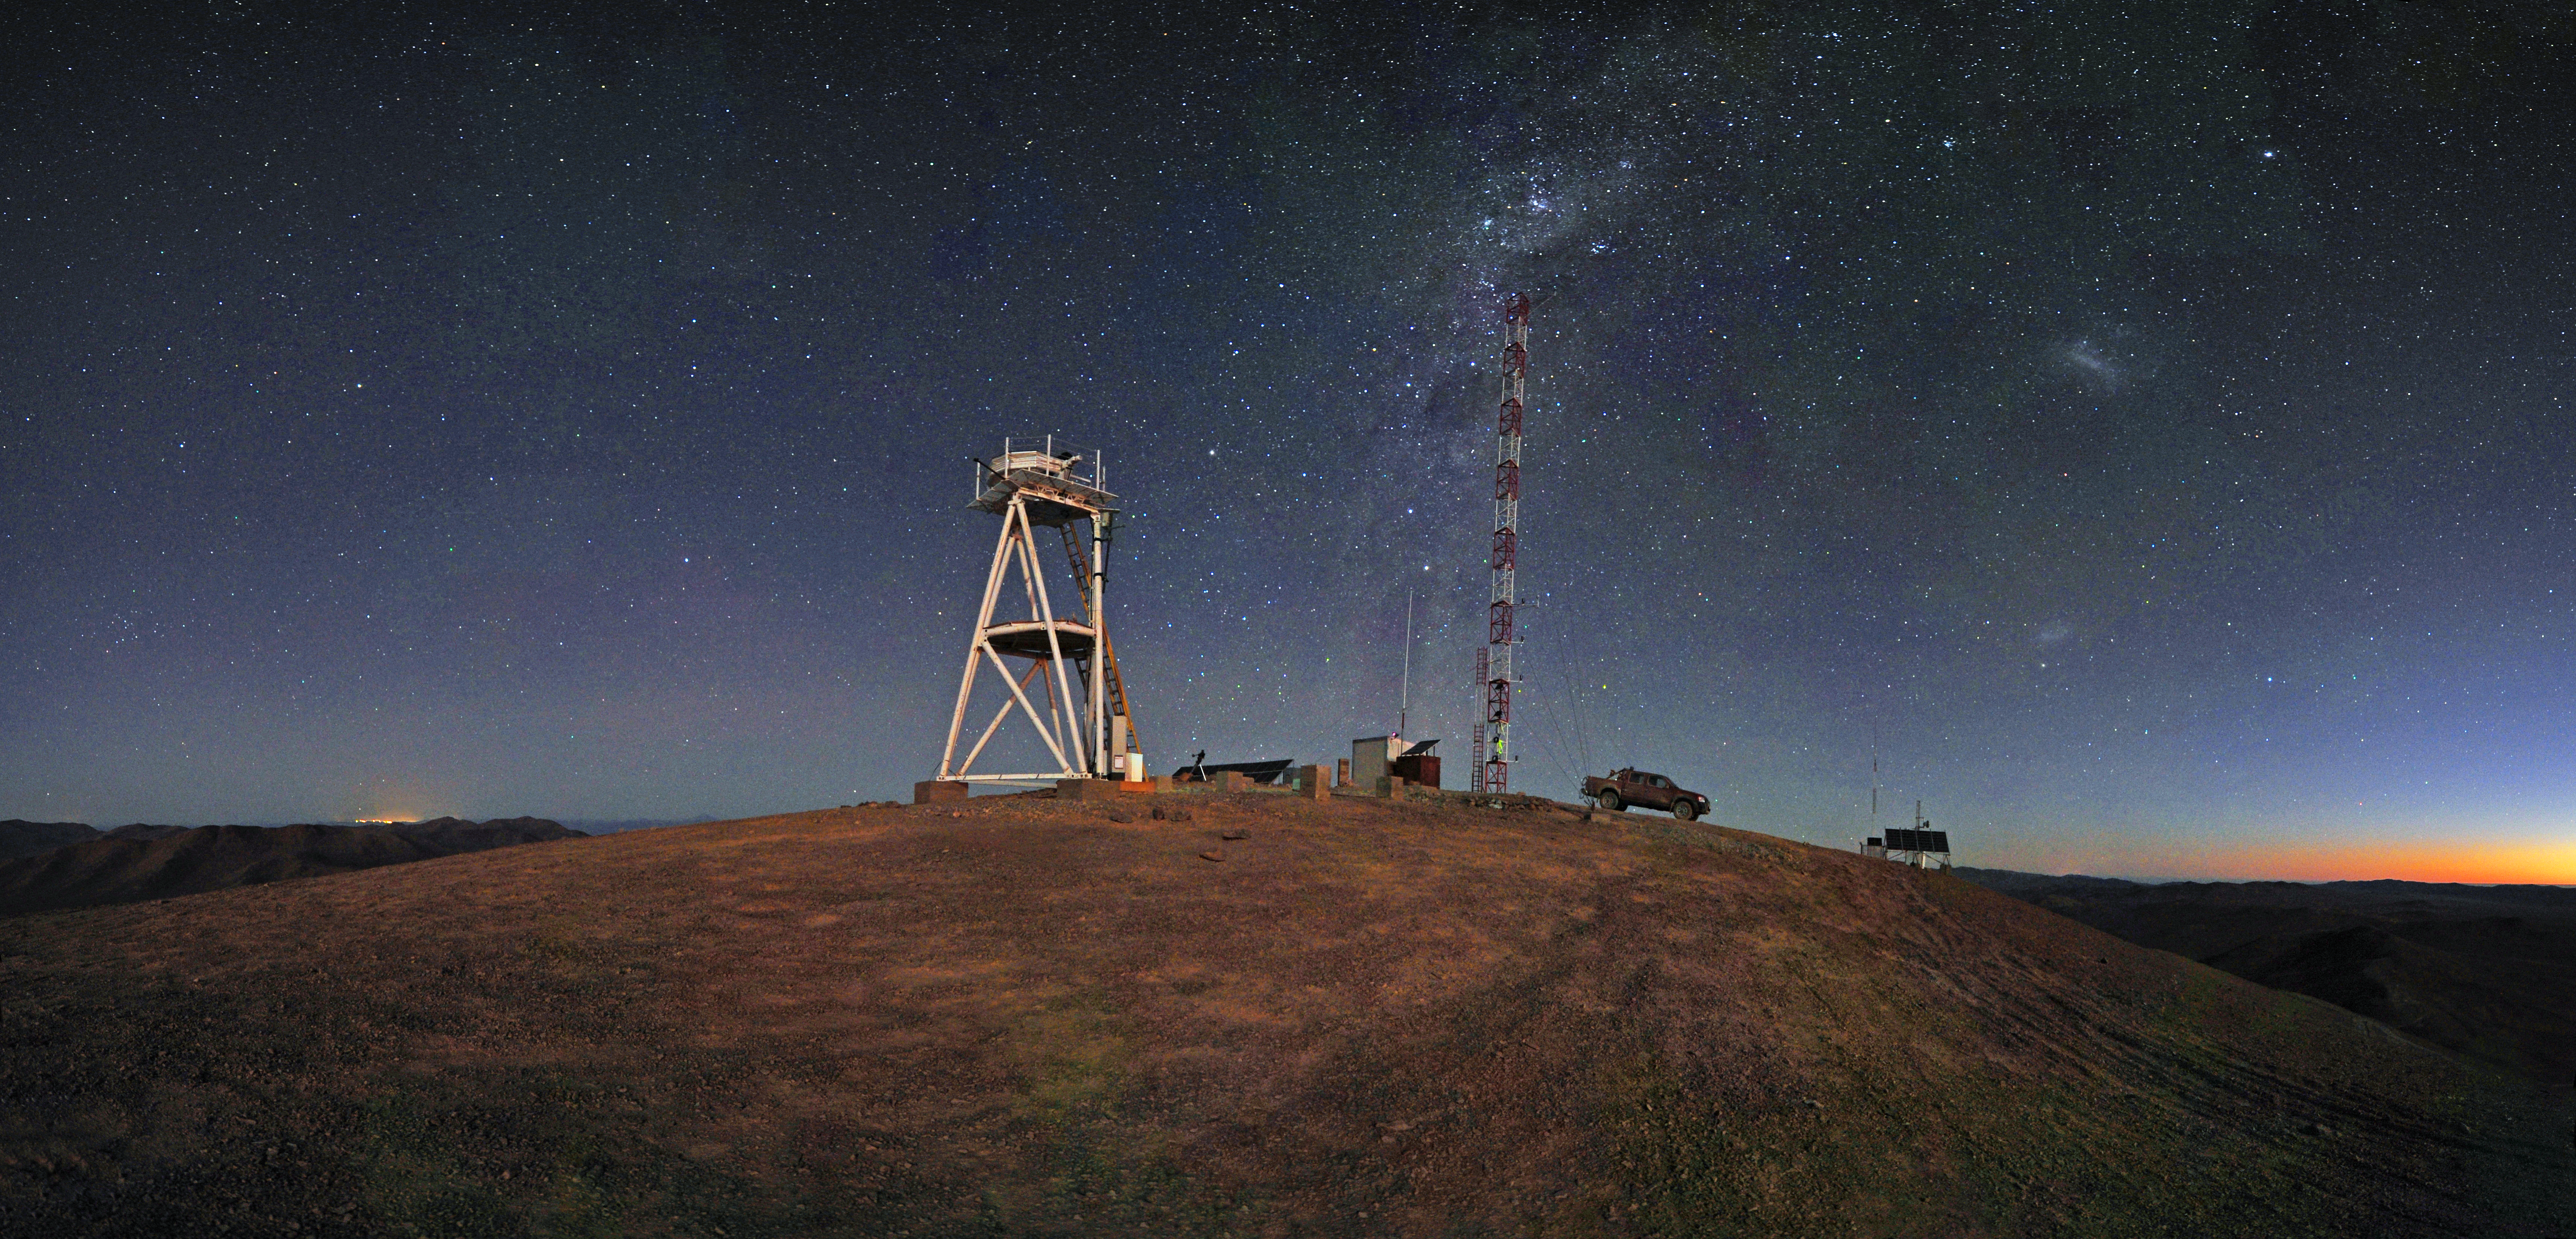

Starry night at Cerro Armazones

Panoramic view taken at twilight looking south from Cerro Armazones, the selected site for the planned Extremely Large Telescope (ELT). Just behind the tall tower is the Milky Way, while on the right the fuzzy Large and Small Magellanic Clouds are visible. The Magellanic Clouds are two irregular galaxies neighbouring the Milky Way. The south celestial pole is to the left of the Magellanic Clouds, forming an approximately equilateral triangle with the two galaxies.

This photograph was taken by ESO Photo Ambassador Serge Brunier.

Credit: ESO/S. Brunier